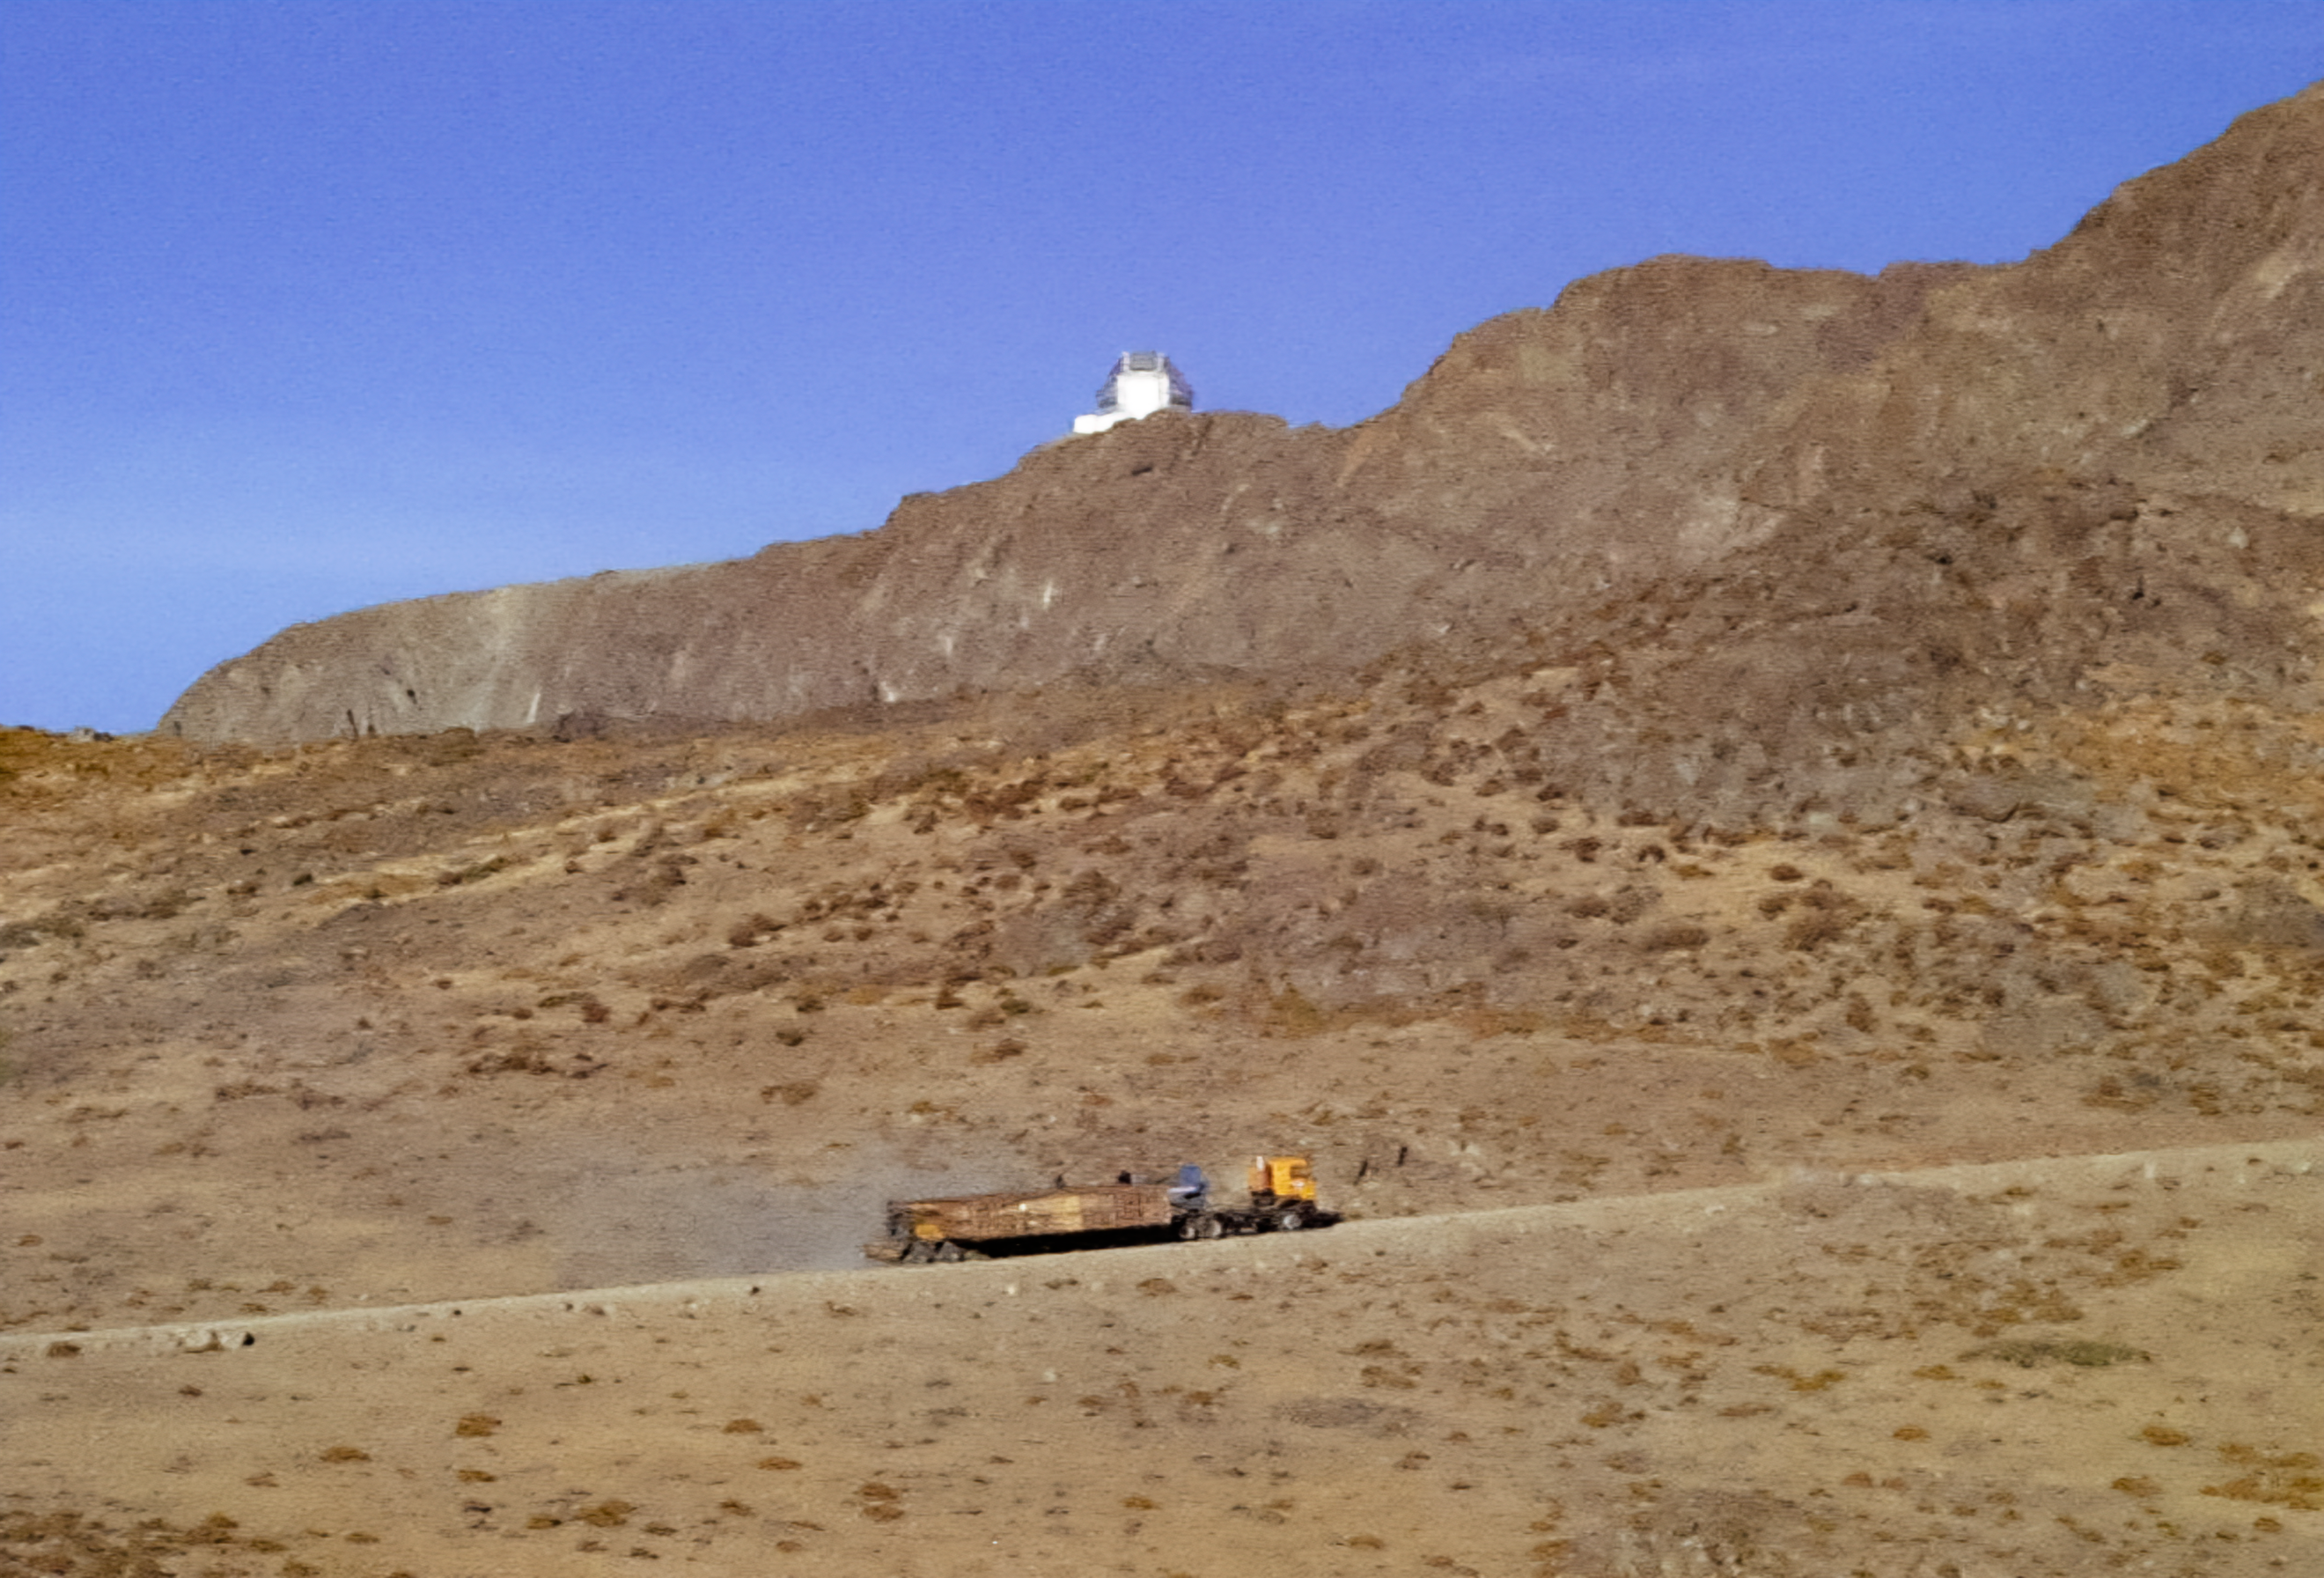

Gemini South Components

Gemini South telescope components travel to the summit for installation in this image from 1998.

Credit: International Gemini Observatory/NOIRLab/NSF/AURA